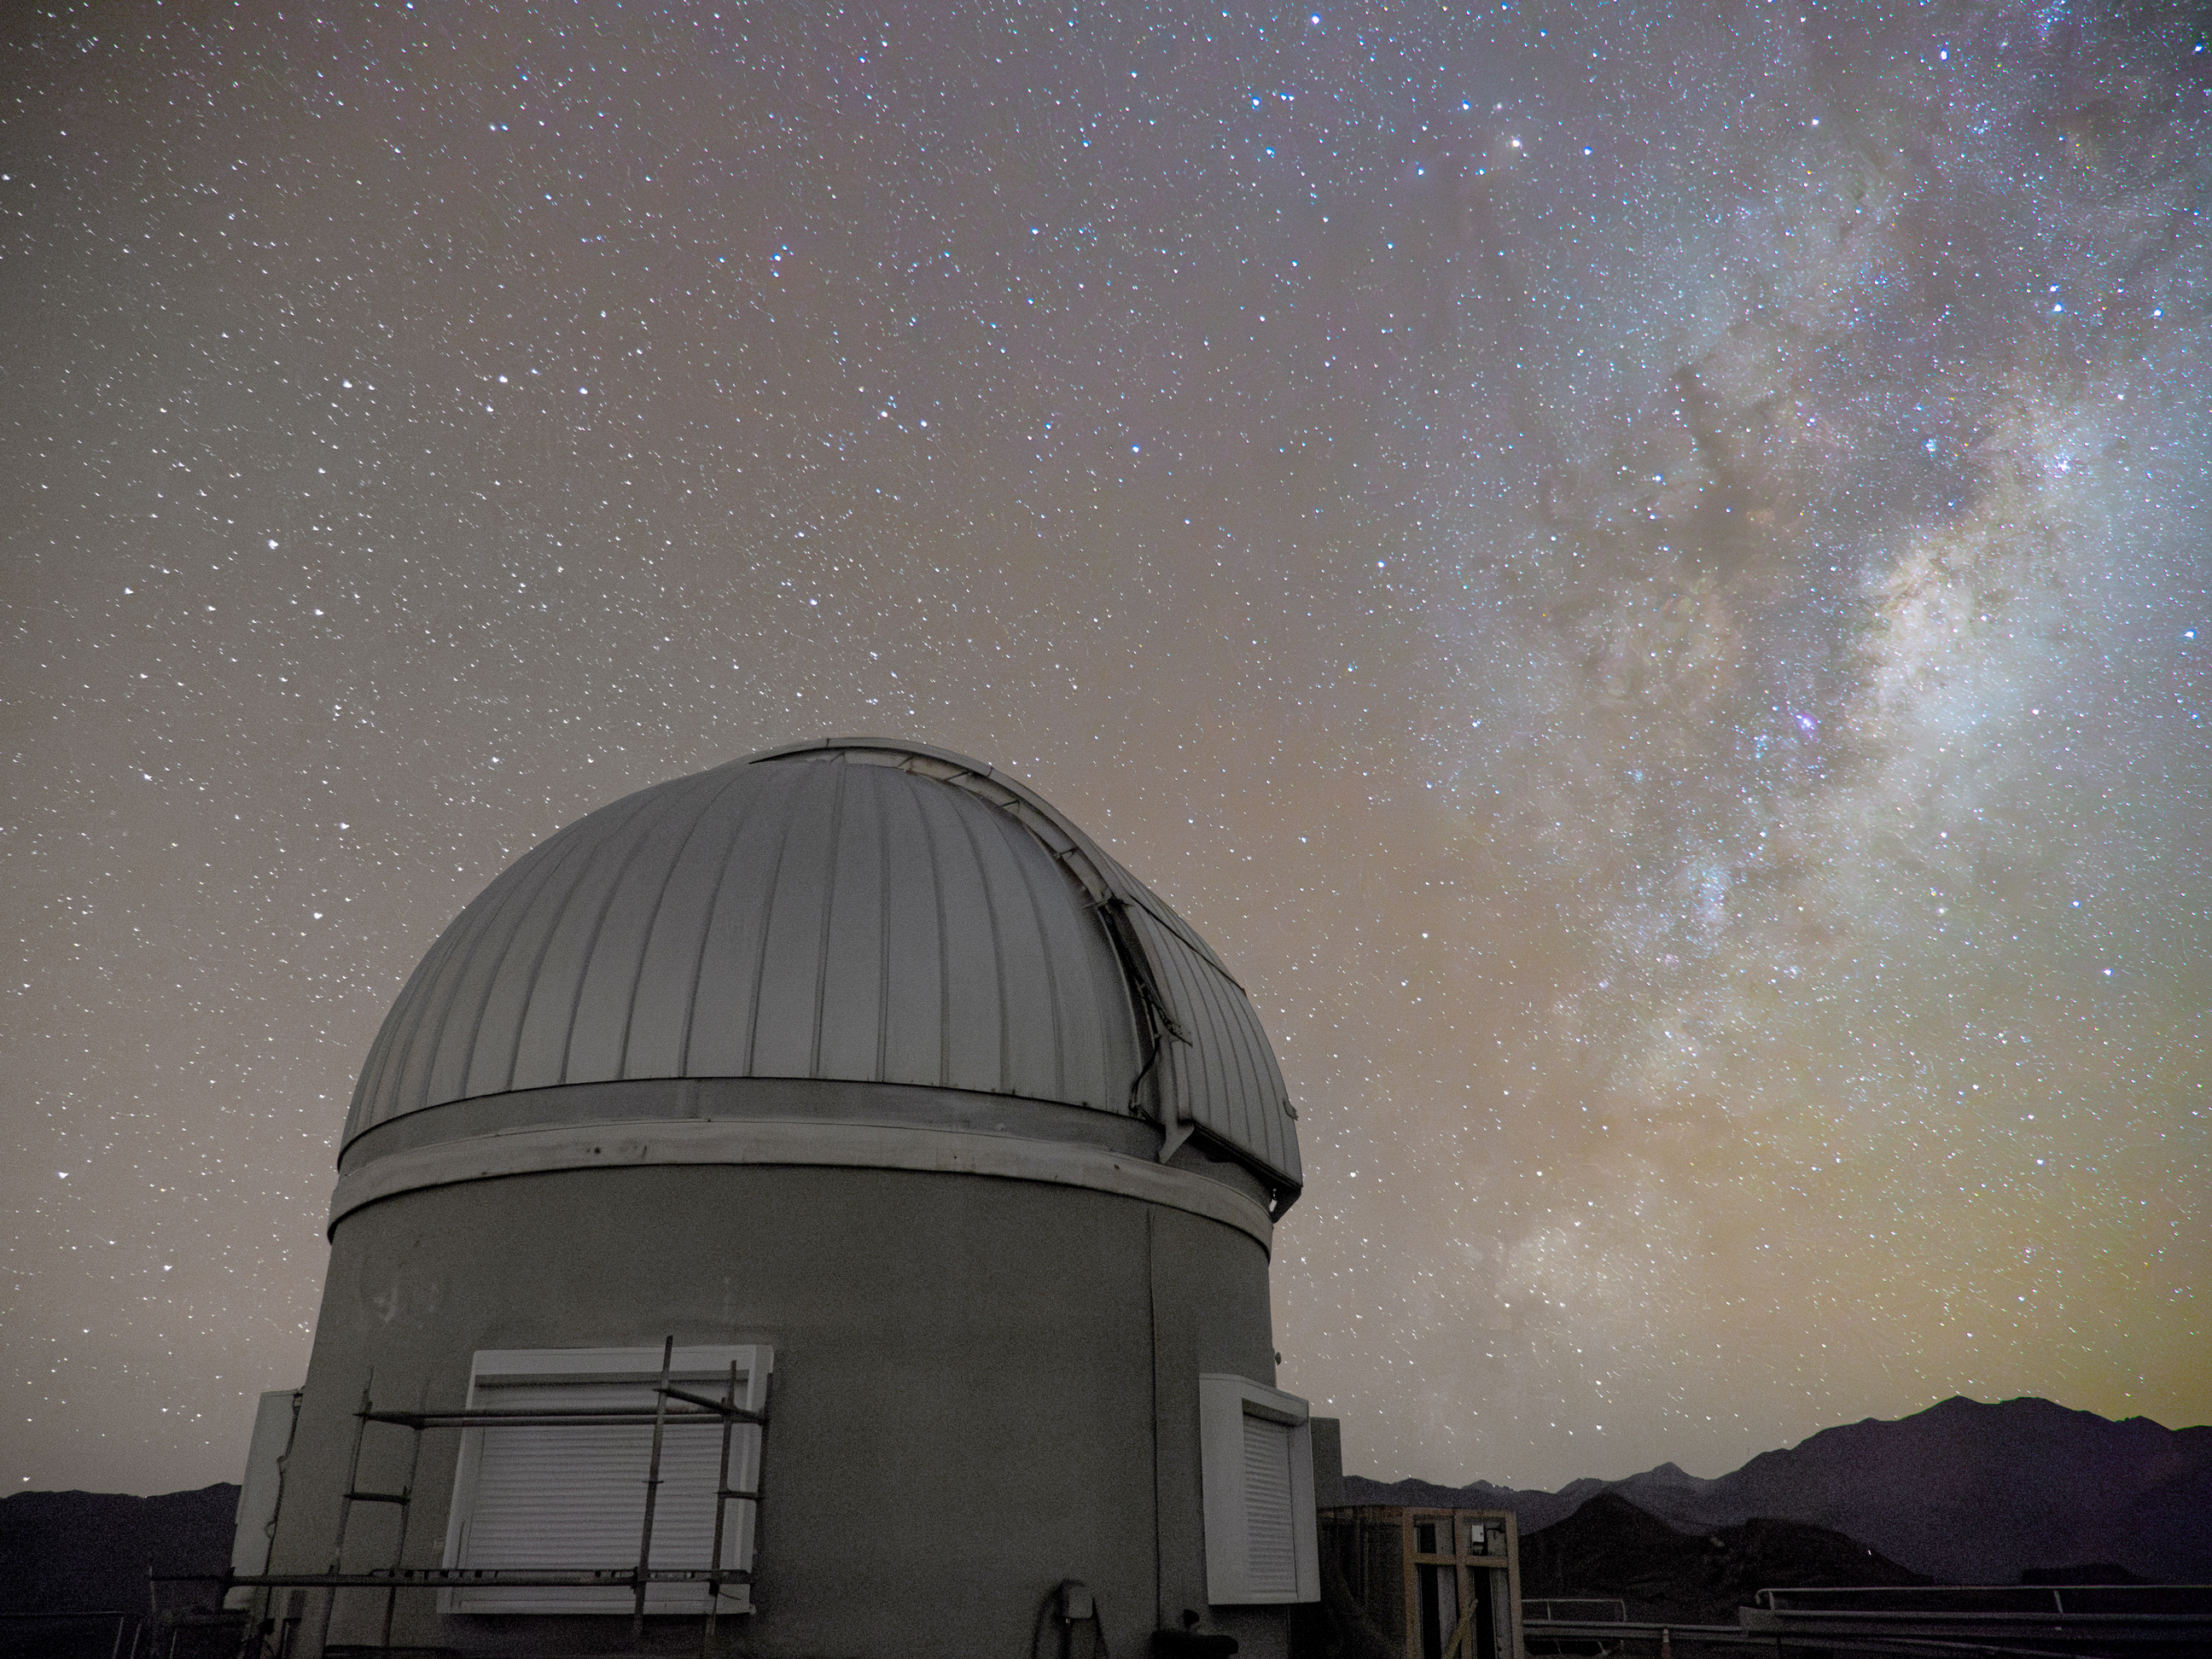

Rubin Auxiliary Telescope (AuxTel)

The Rubin Auxiliary Telescope (AuxTel), pictured here under a starry sky, will provide important complementary data for Vera C. Rubin Observatory throughout survey operations.

Credit: RubinObs/NOIRLab/SLAC/NSF/DOE/AURA/H. Stockebrand